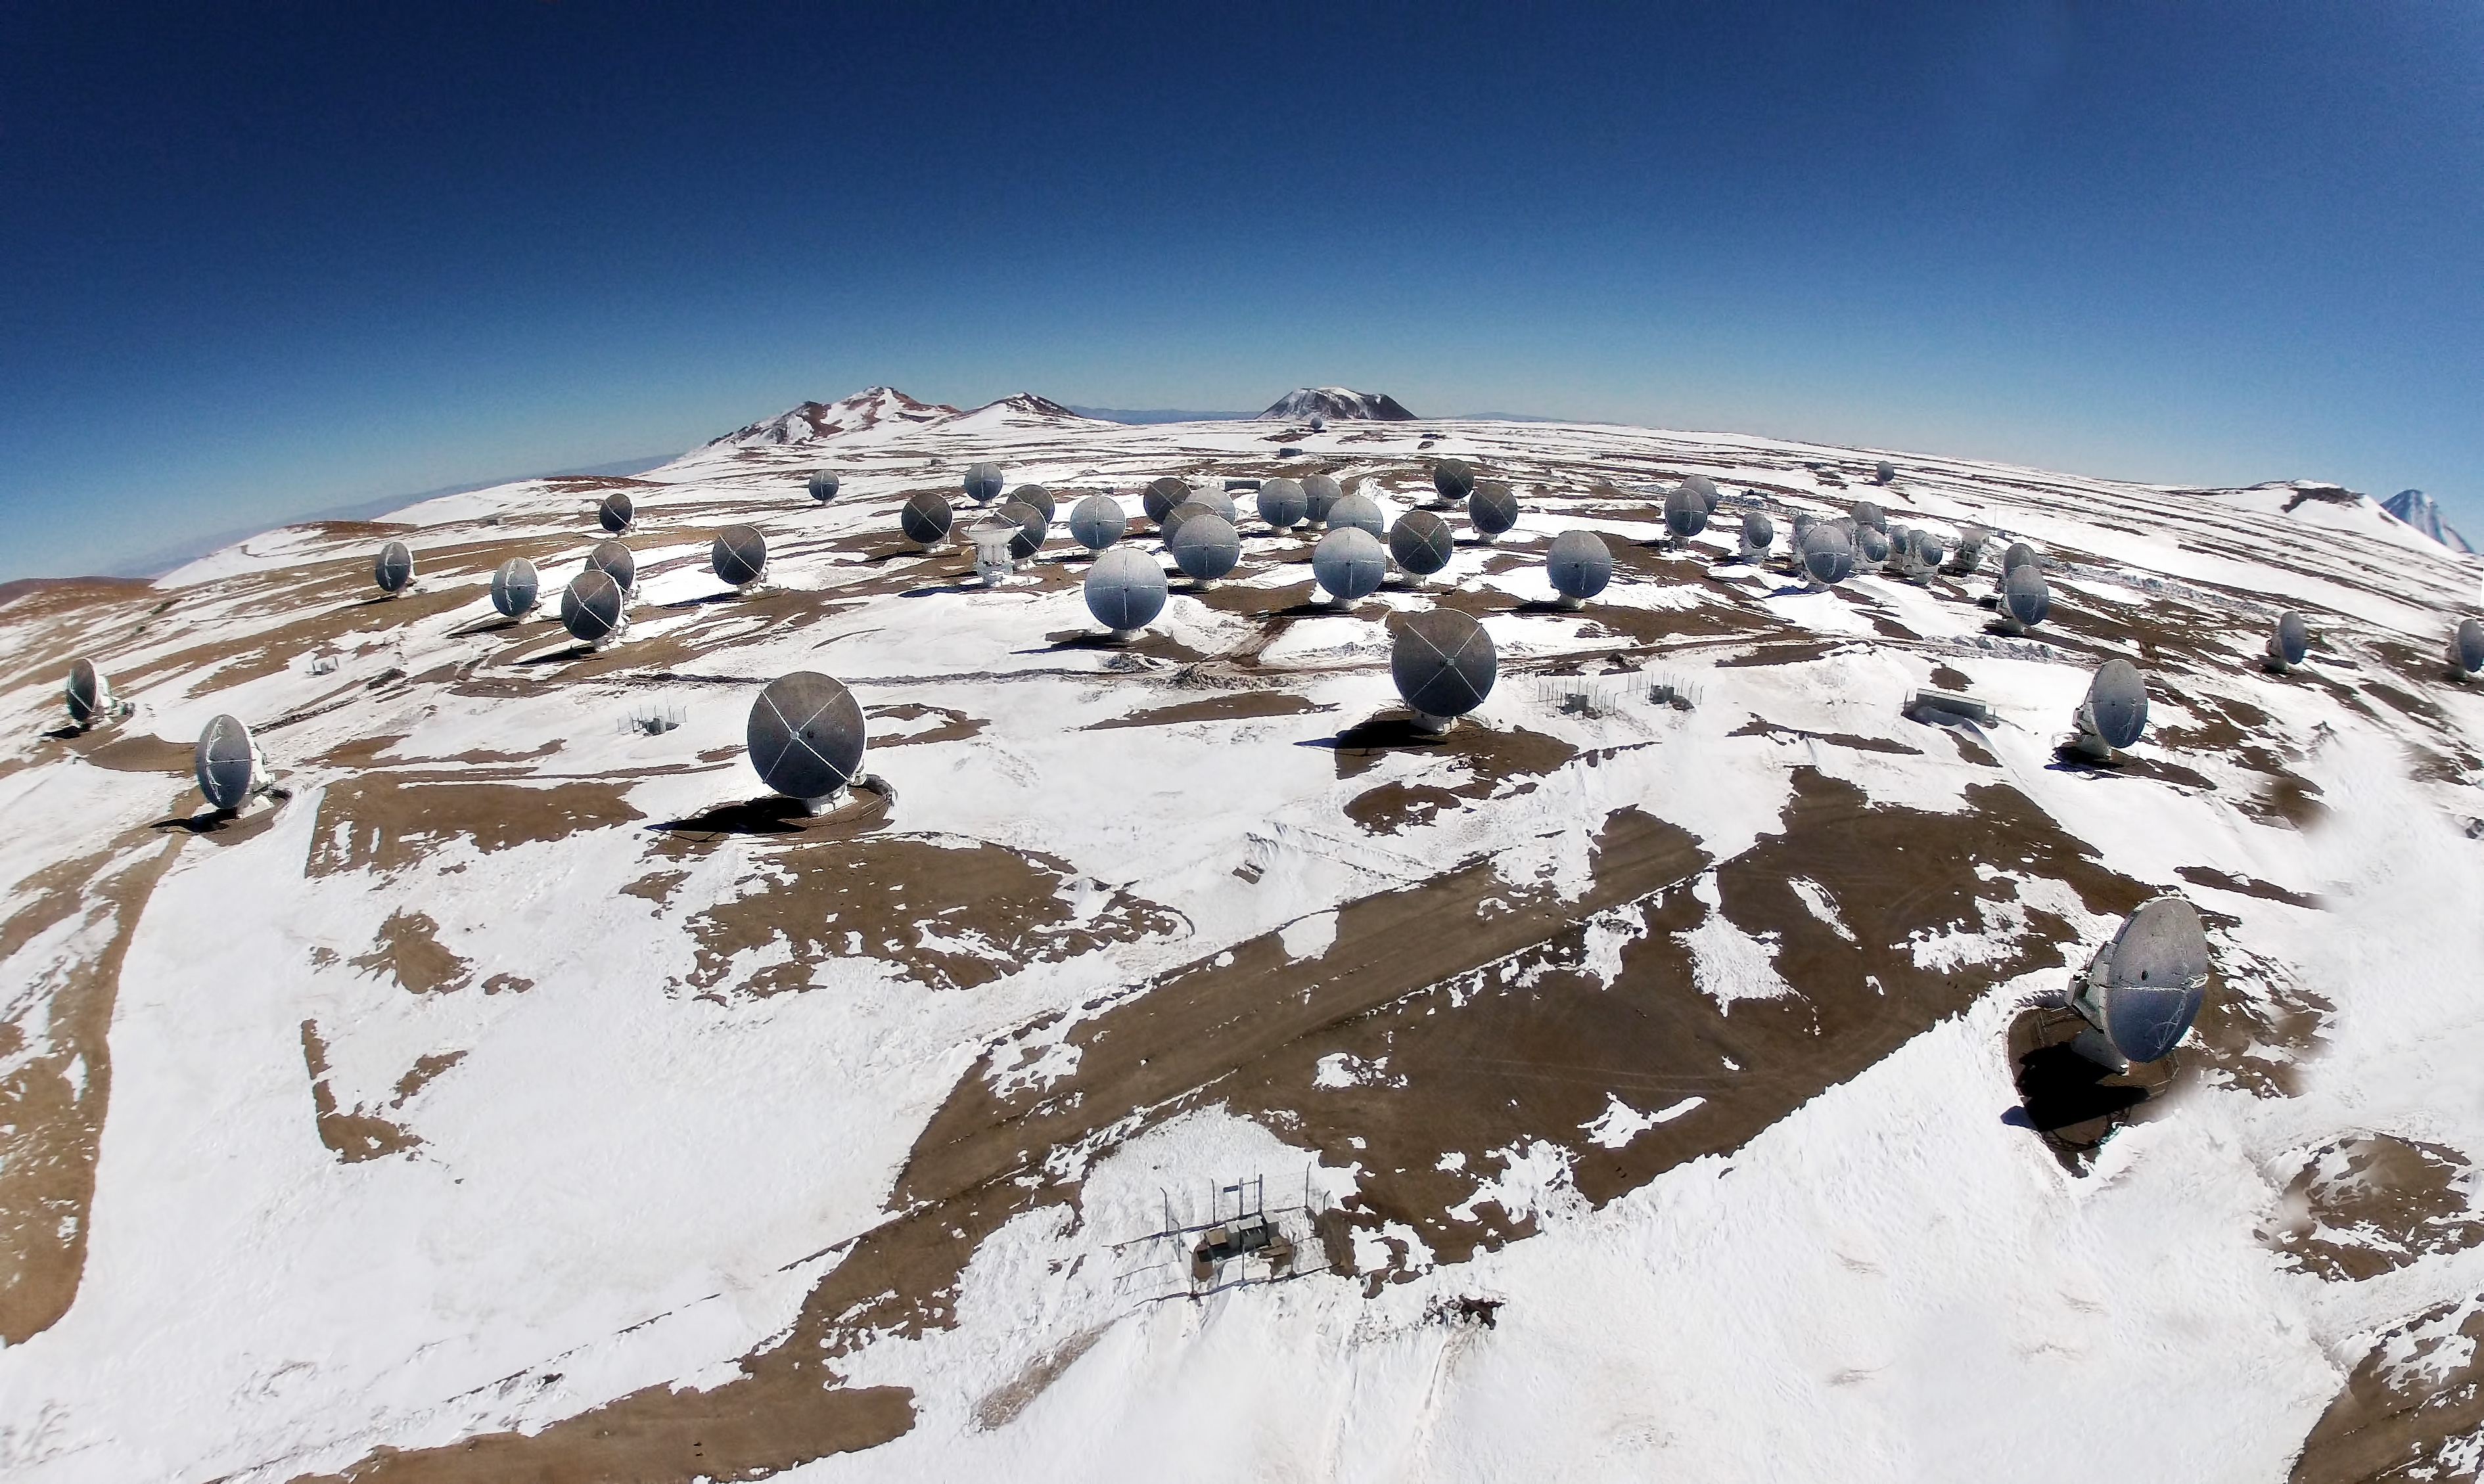

Amazing aerial view

ALMA comprises 66 high-precision antennae, each weighing in at over 100 tons. This cutting-edge project is located in an extreme and isolated environment, ideal for observing, but tough for the observers.

Credit: Ariel Marinkovic – ALMA (ESO/NAOJ/NRAO)